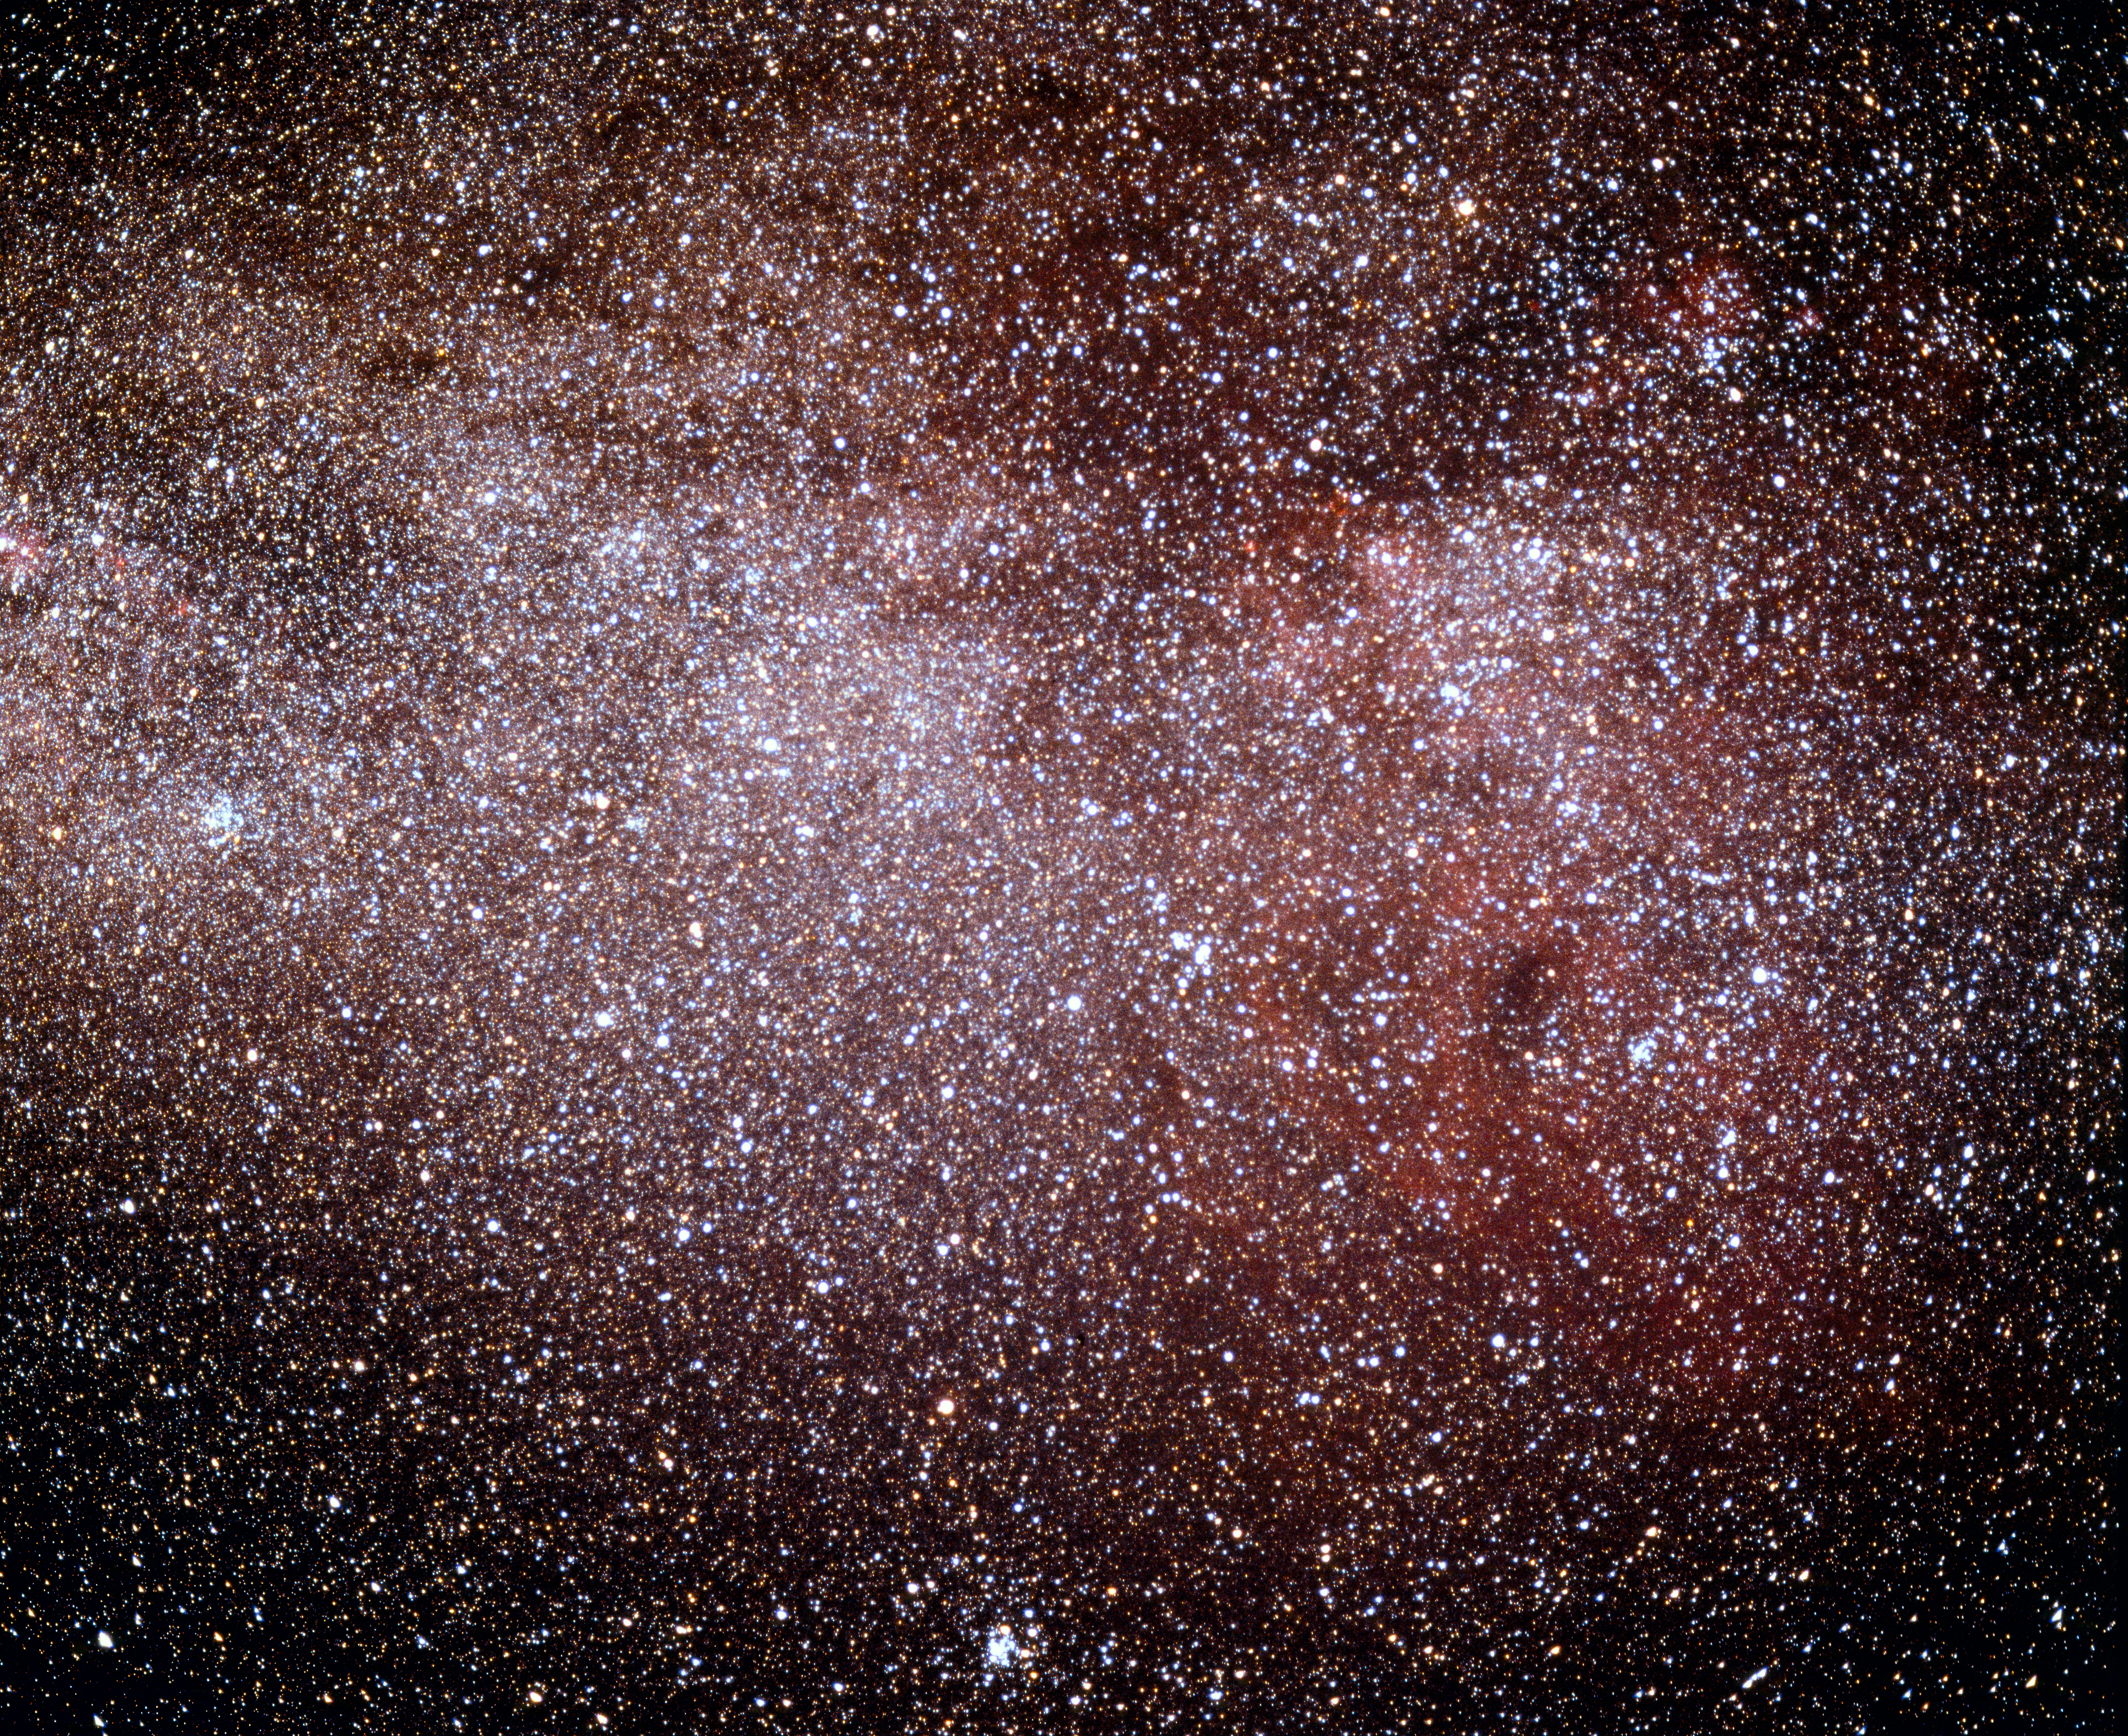

The Gum Nebula in the Milky Way

The nearby Gum Nebula seen against the stars of the Milky Way galaxy. The diaphanous nebula is named for Australian astronomer Colin Stanley Gum (1924-1960).

Credit: ESO